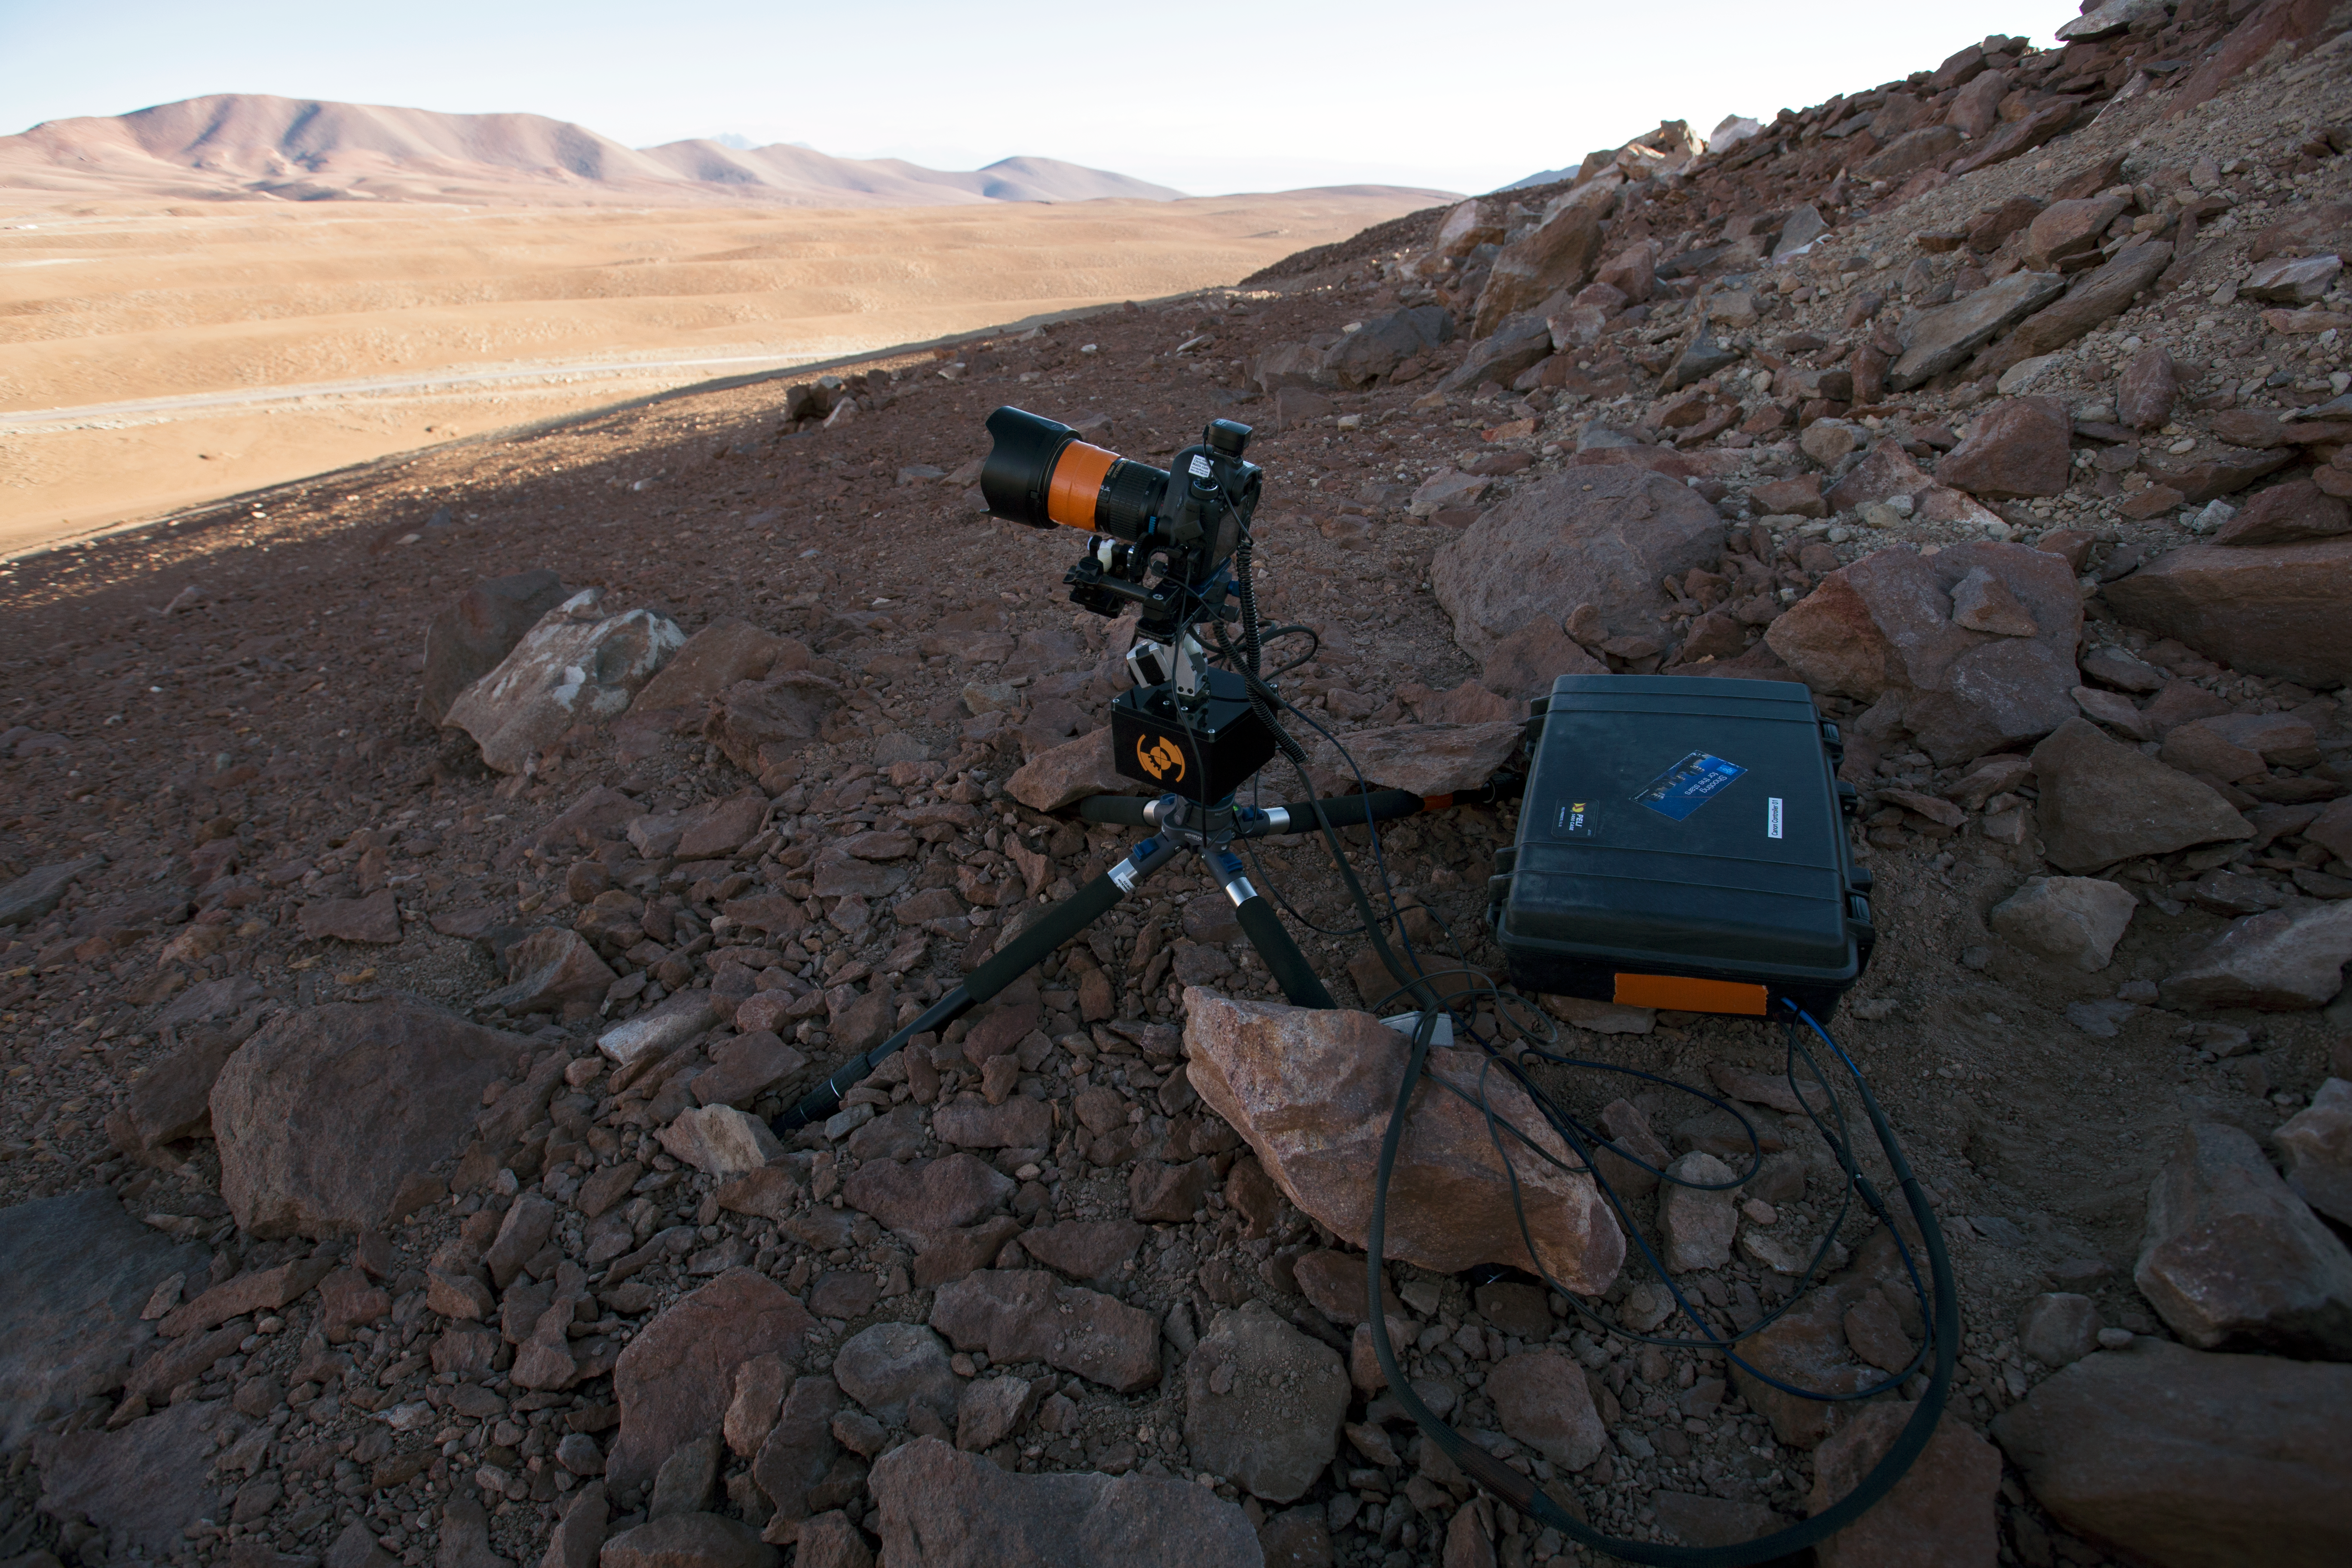

Shooting from the Chajnantor plateau

“Time-lapse bot” set up on Chajnantor Plateau — an autonomous GBTimelapse Rig, using Intecro XTPower powerbanks, closed up inside one of the Peli™ Storm Cases, used for powering an Emotimo TB3 motion control and a Canon 6D. Taken during the ESO Ultra HD Expedition.

Credit: ESO/C. Malin